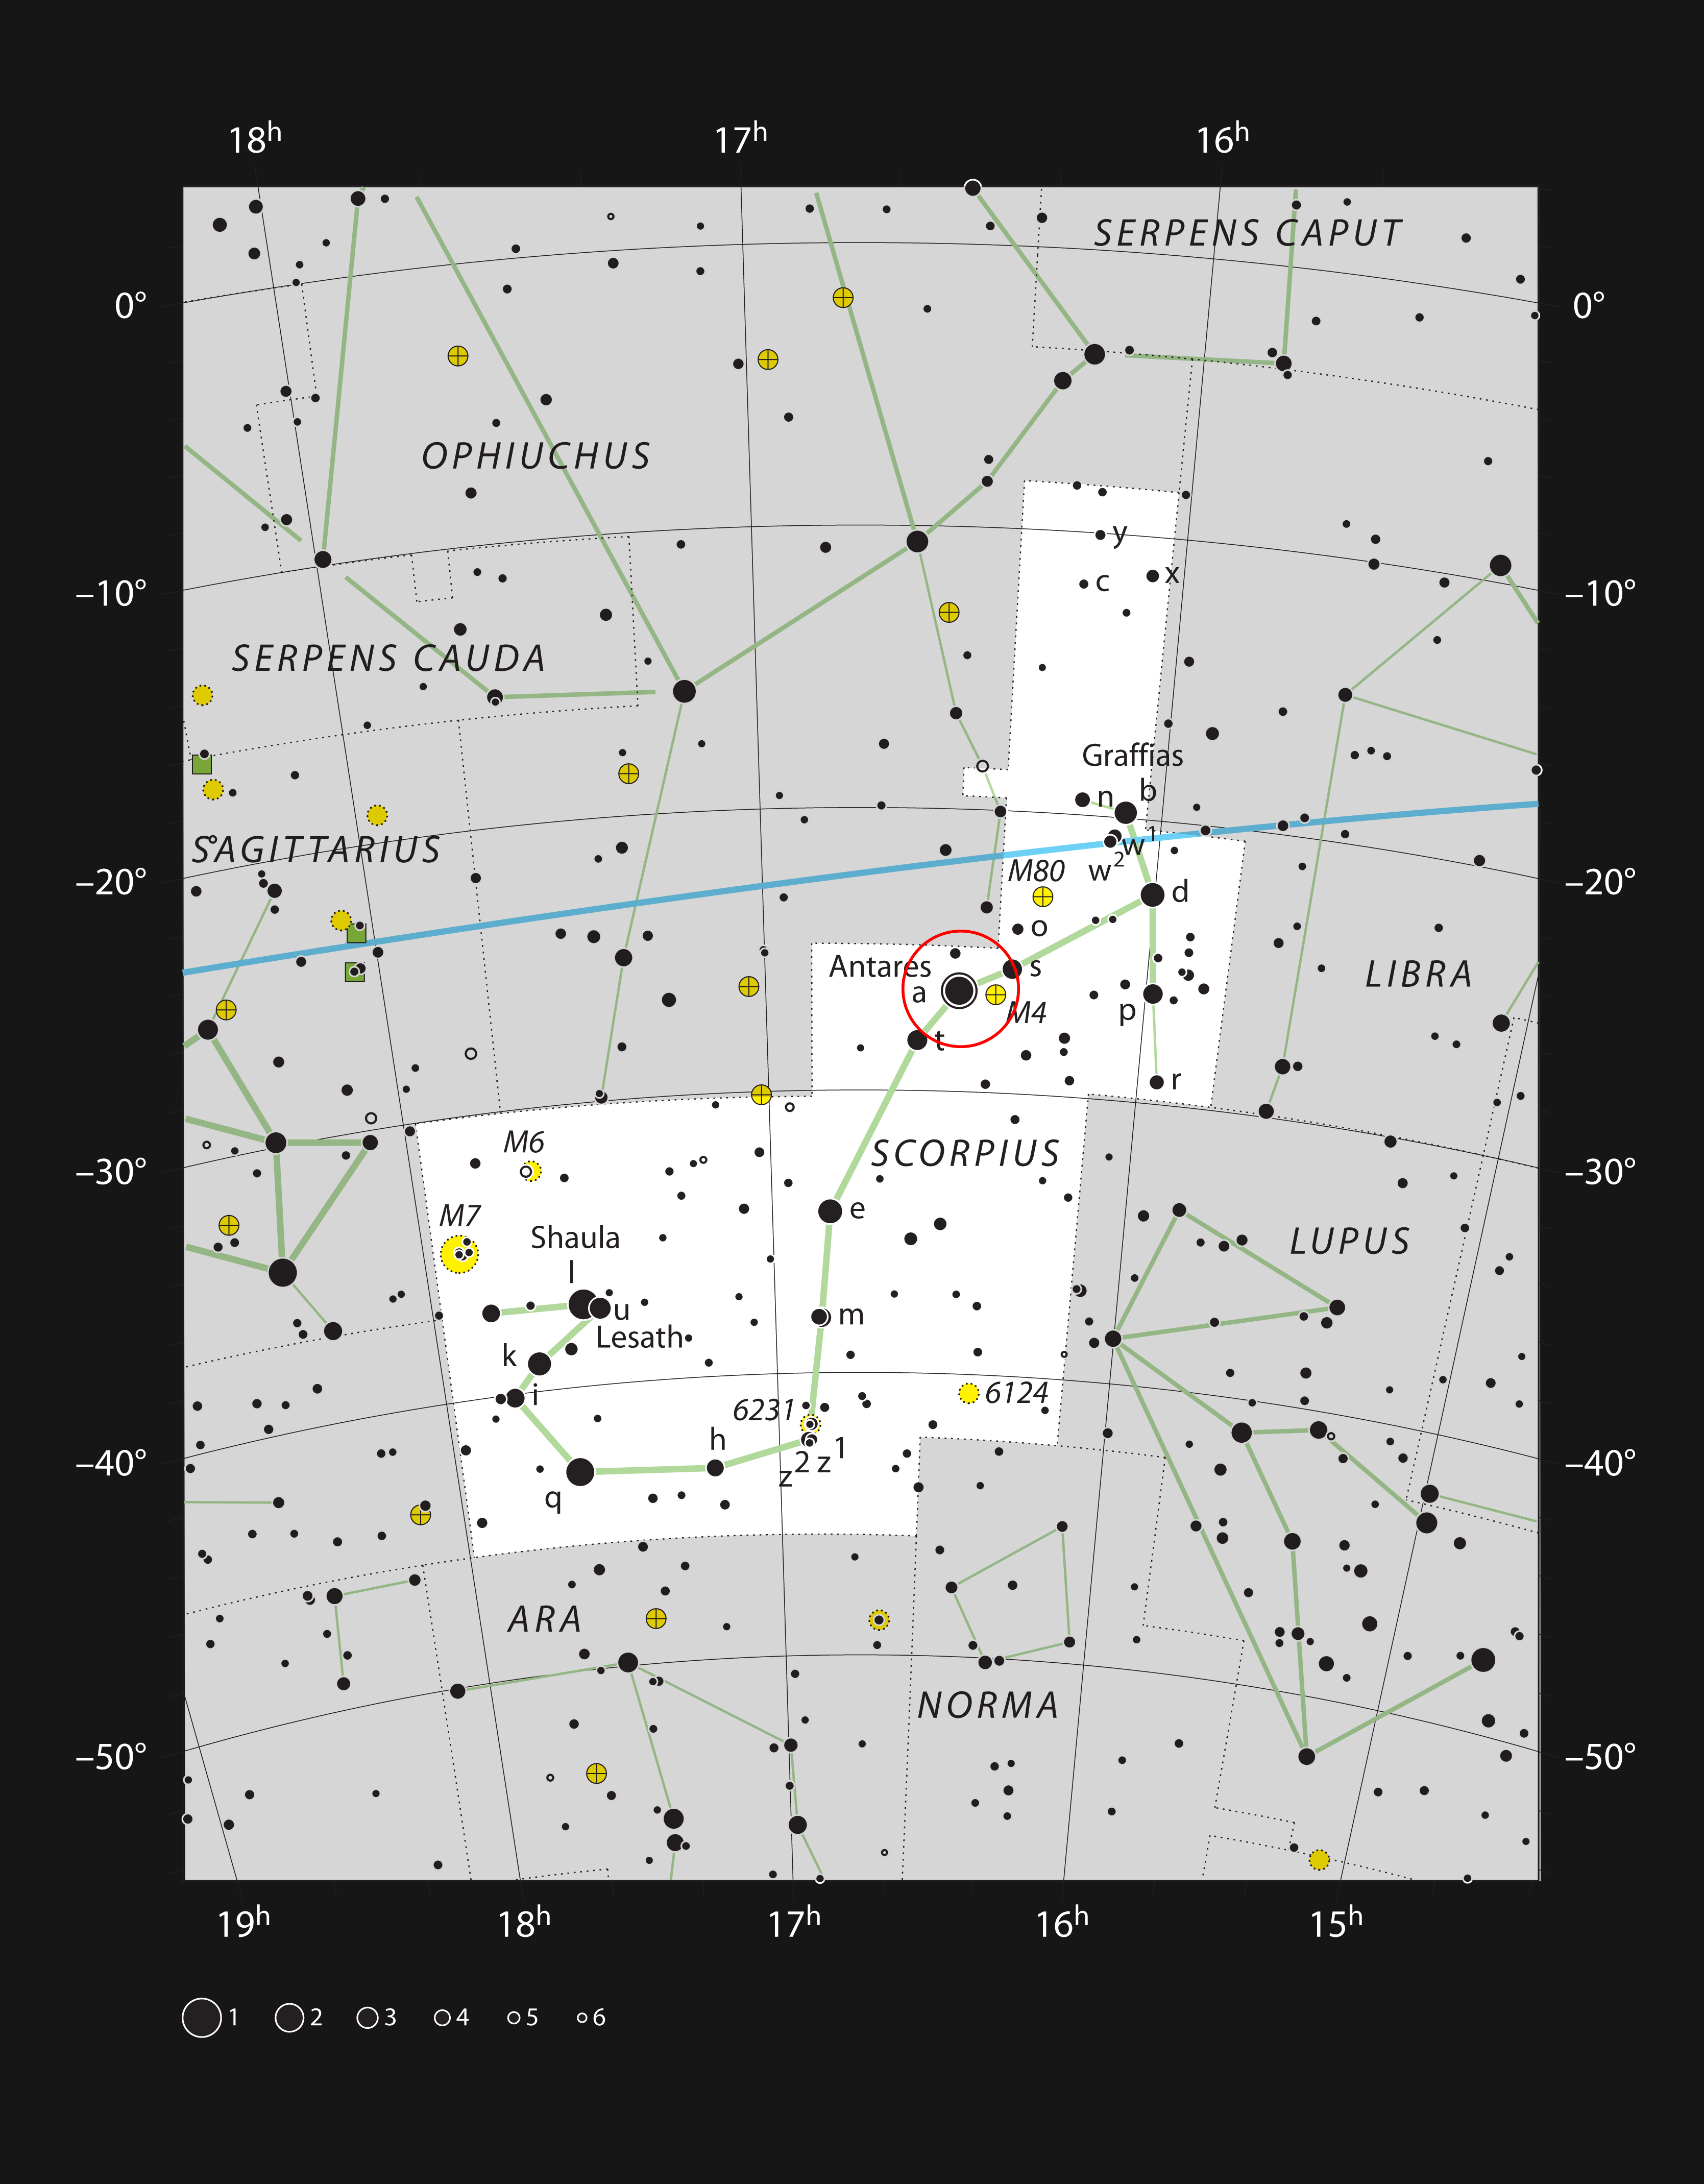

The bright red star Antares in the constellation of Scorpius

This chart shows the prominent constellation of Scorpius (The Scorpion). At the heart of this very striking grouping of stars lies the bright red supergiant star Antares.

Credit: ESO, IAU and Sky & Telescope